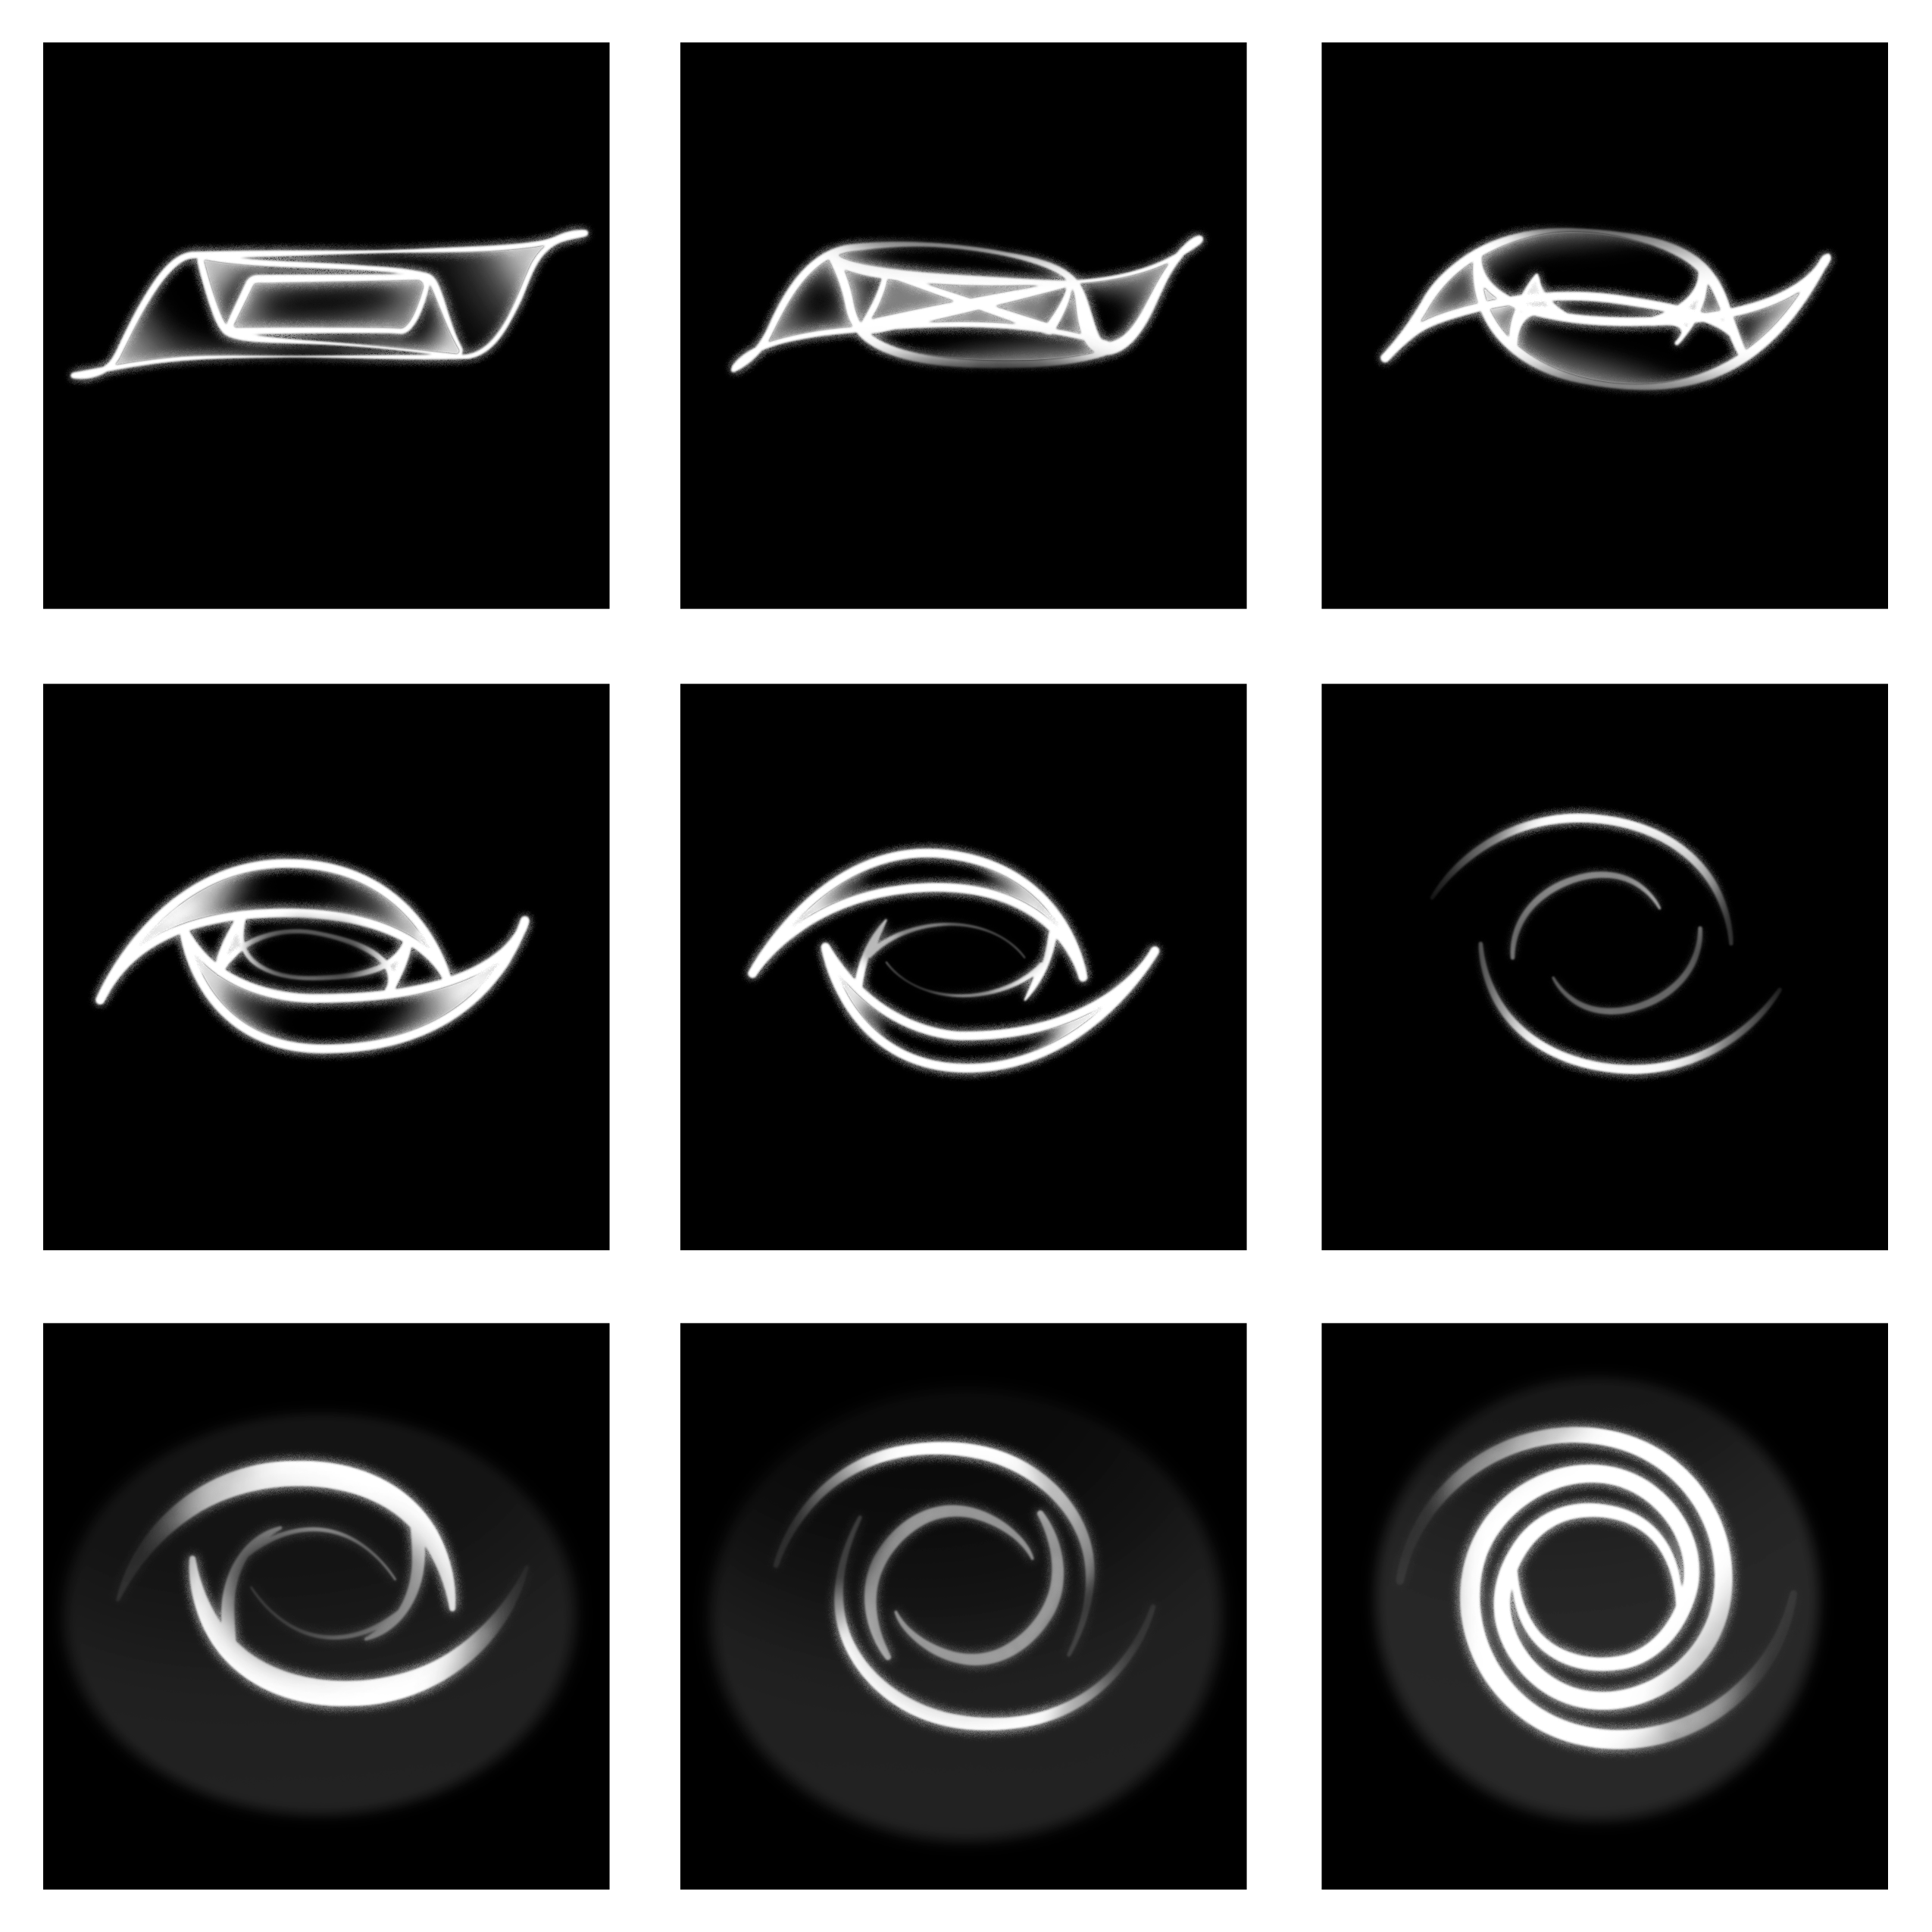

Multiple Viewing Orientations of NGC 4753

A model of NGC 4753 as seen from various viewing orientations. From left to right and top to bottom, the angle of the line of sight to the galaxy’s equatorial plane ranges from 10° to 90° in steps of 10°. Although galaxies similar to NGC 4753 may not be rare, only certain viewing orientations allow for easy identification of a highly twisted disk. This infographic is a recreation of Figure 7 from a 1992 research paper.

Credit: NOIRLab/NSF/AURA/Steiman-Cameron et al./P. Marenfeld